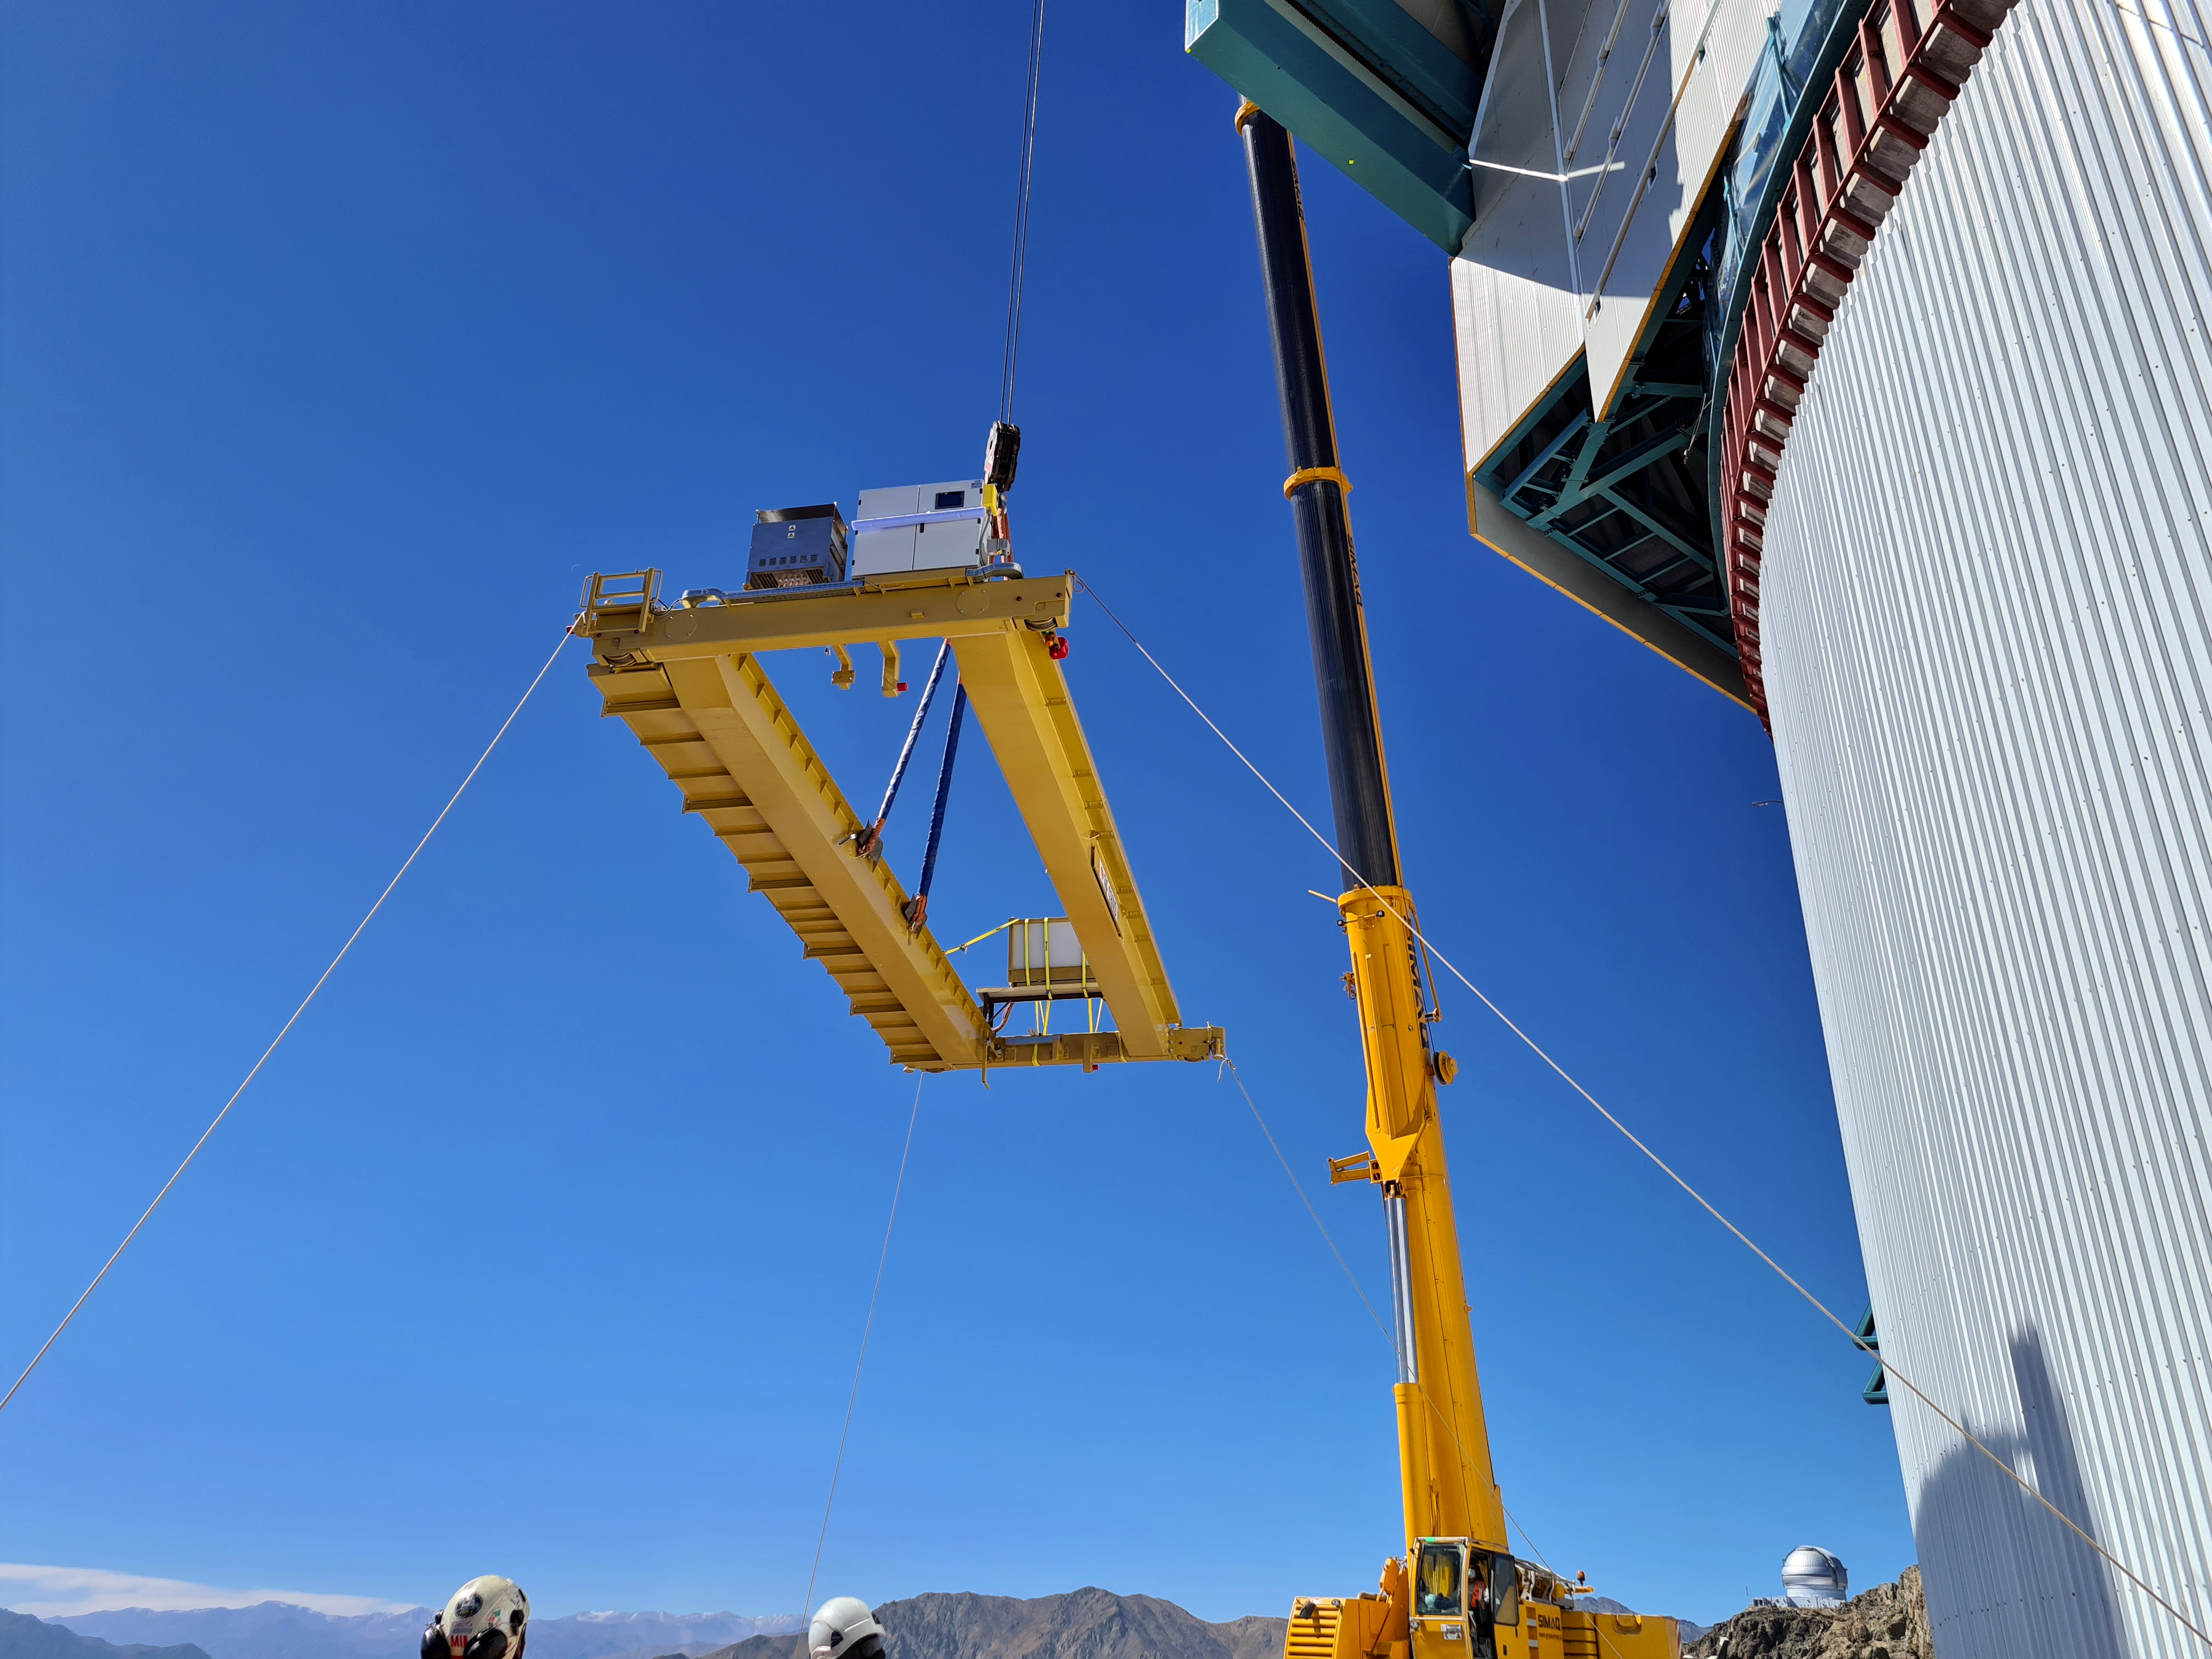

Installation of the bridge crane inside the Rubin Dome

Installation of the bridge crane inside the Rubin Dome.

Credit: Rubin Observatory/NSF/AURA